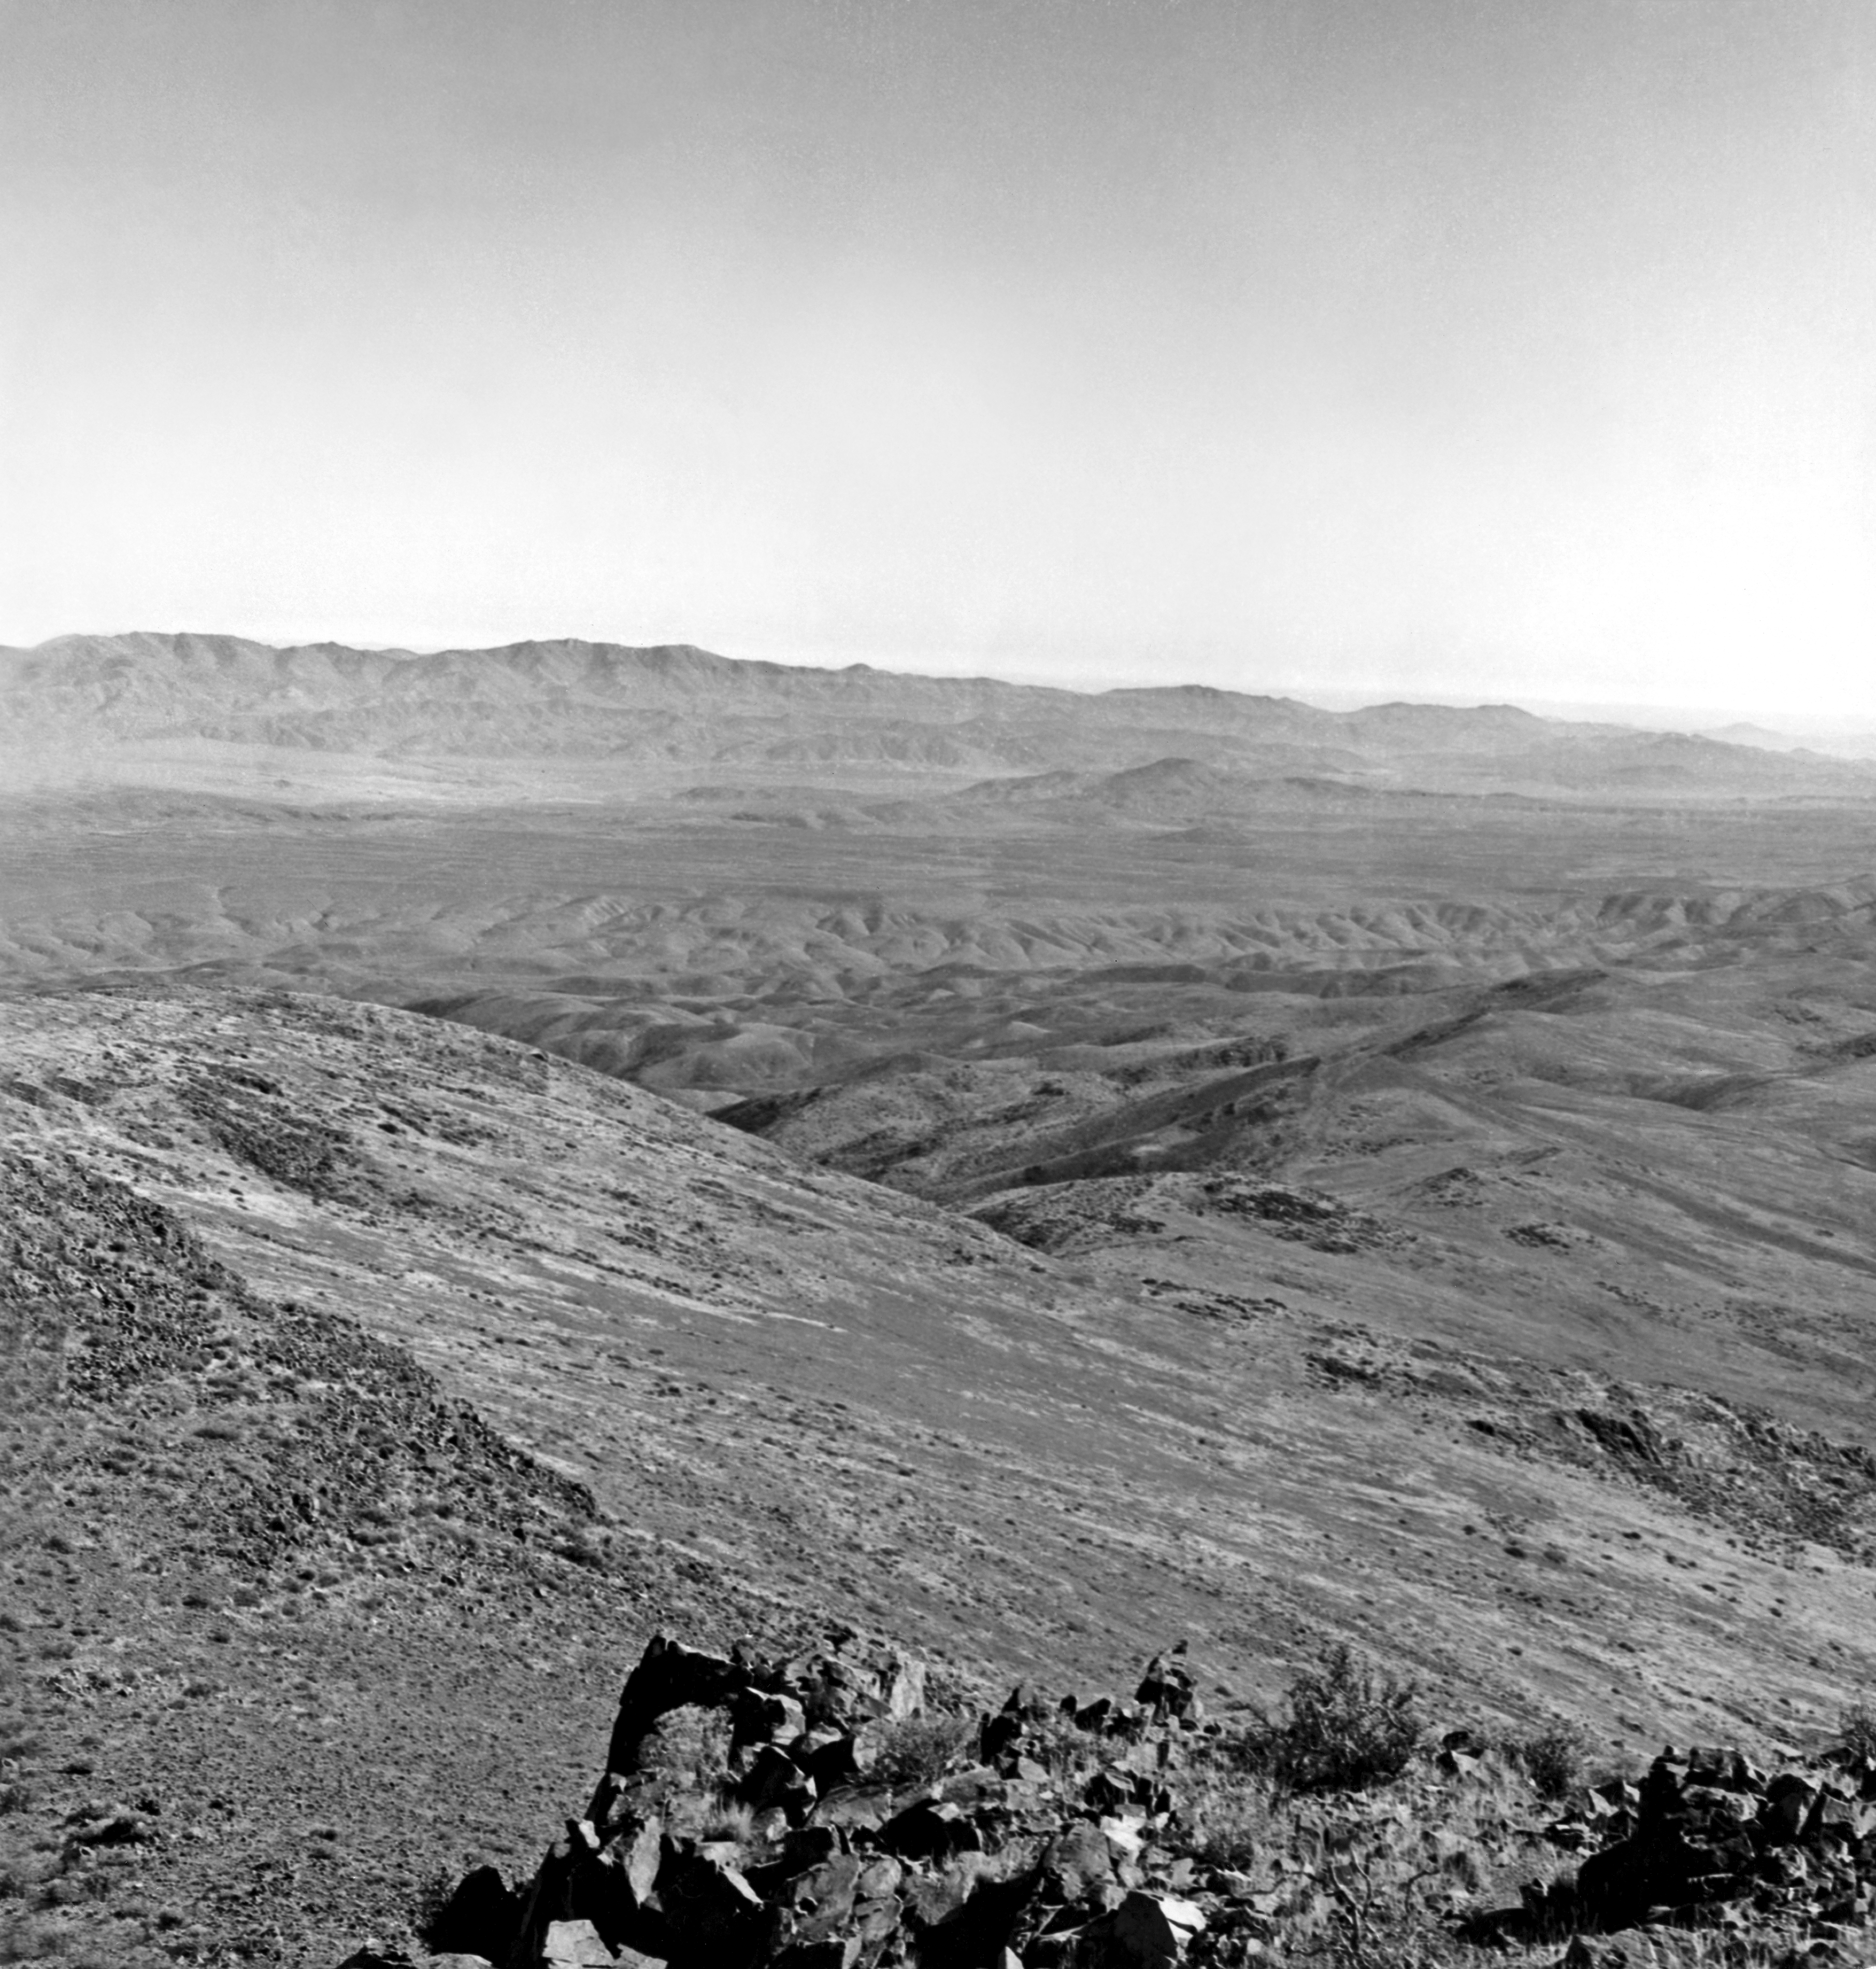

La Silla by air, 1964

Right part of La Silla, the first photograph, taken in 1964 on occasion of a helicopter flight, taken by O.Heckmann.

Credit: ESO/O. Heckmann